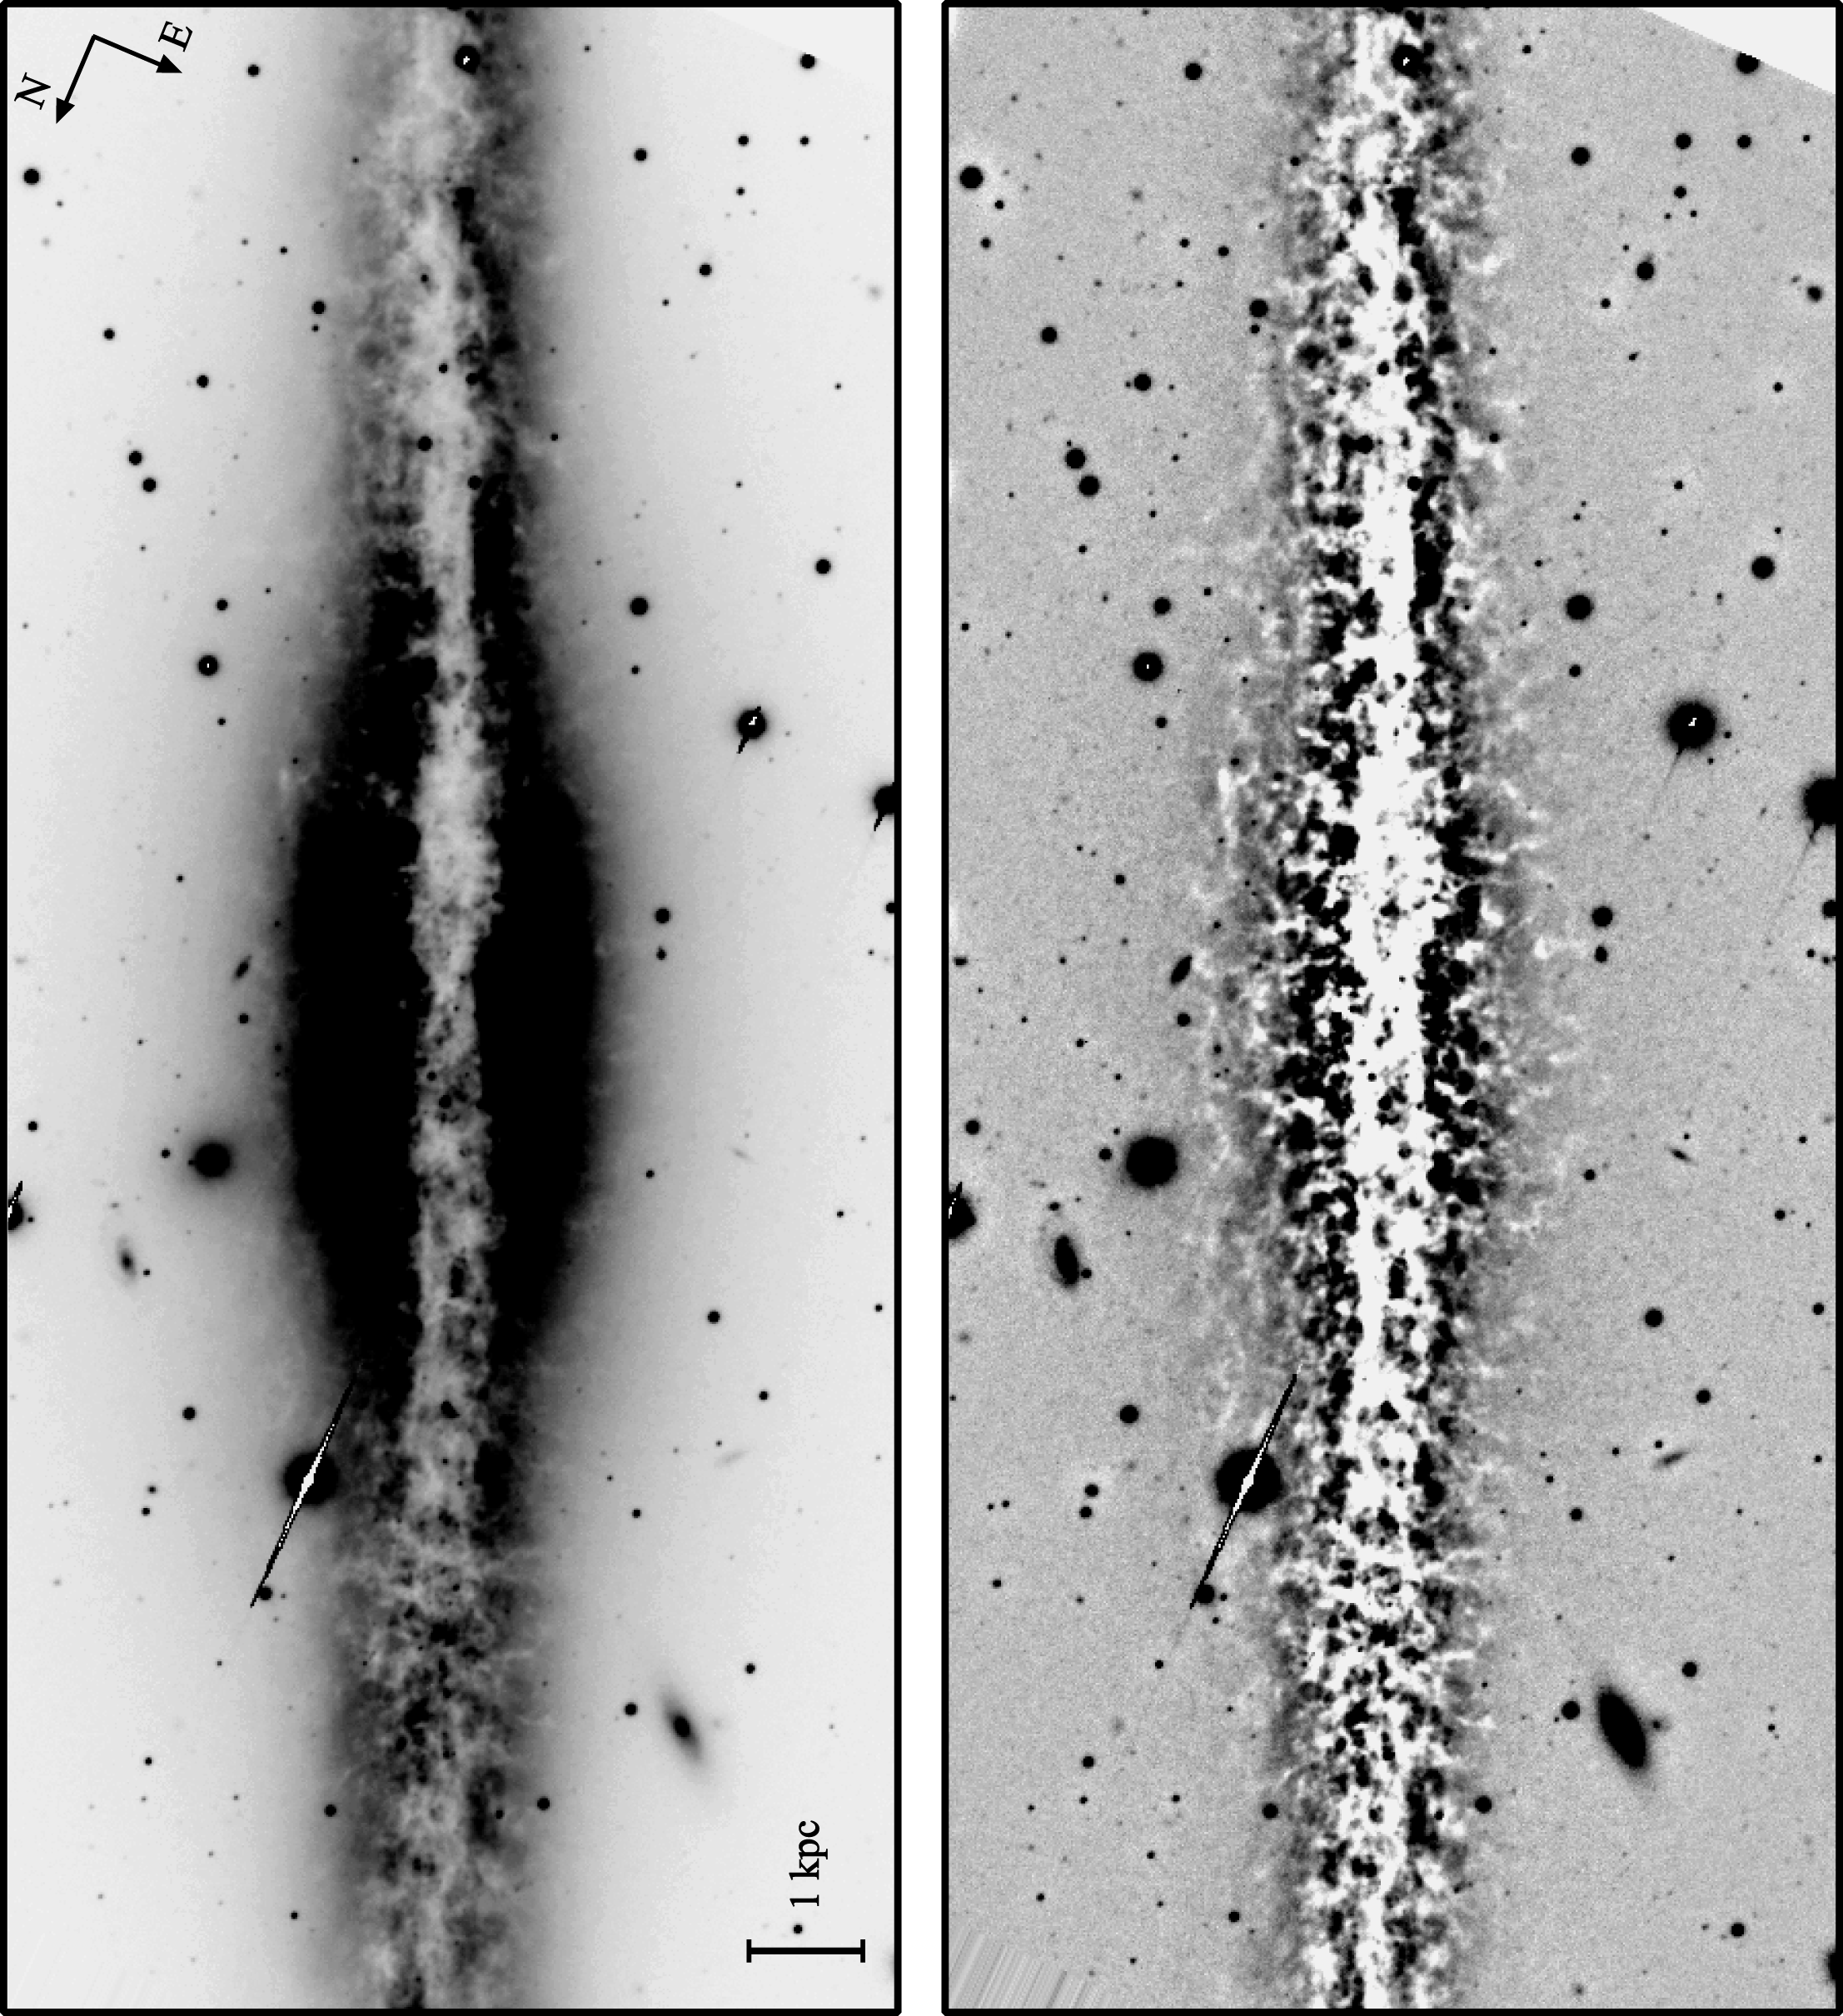

Dust features in NGC 891

Two versions of a "visual" (V-band) image of the edge-on spiral galaxy NGC891, taken with the 3.5-meter WIYN telescope on Kitt Peak. NGC891 exhibits prominent dust-bearing clouds in a thickened disk of interstellar material, also clearly visible in this full color WIYN image. The left panel shows the direct V-band image; the right panel shows the same image after the application of an unsharp masking technique. Individual clouds, observable through their extinction of background stellar light, have sizes on the order of a few hundred parsecs. See the article in the NOAO September 2000 newsletter.

Credit: C. Howk (JHU), B. Savage (U. Wisconsin), WIYN/NOIRLab/NSF